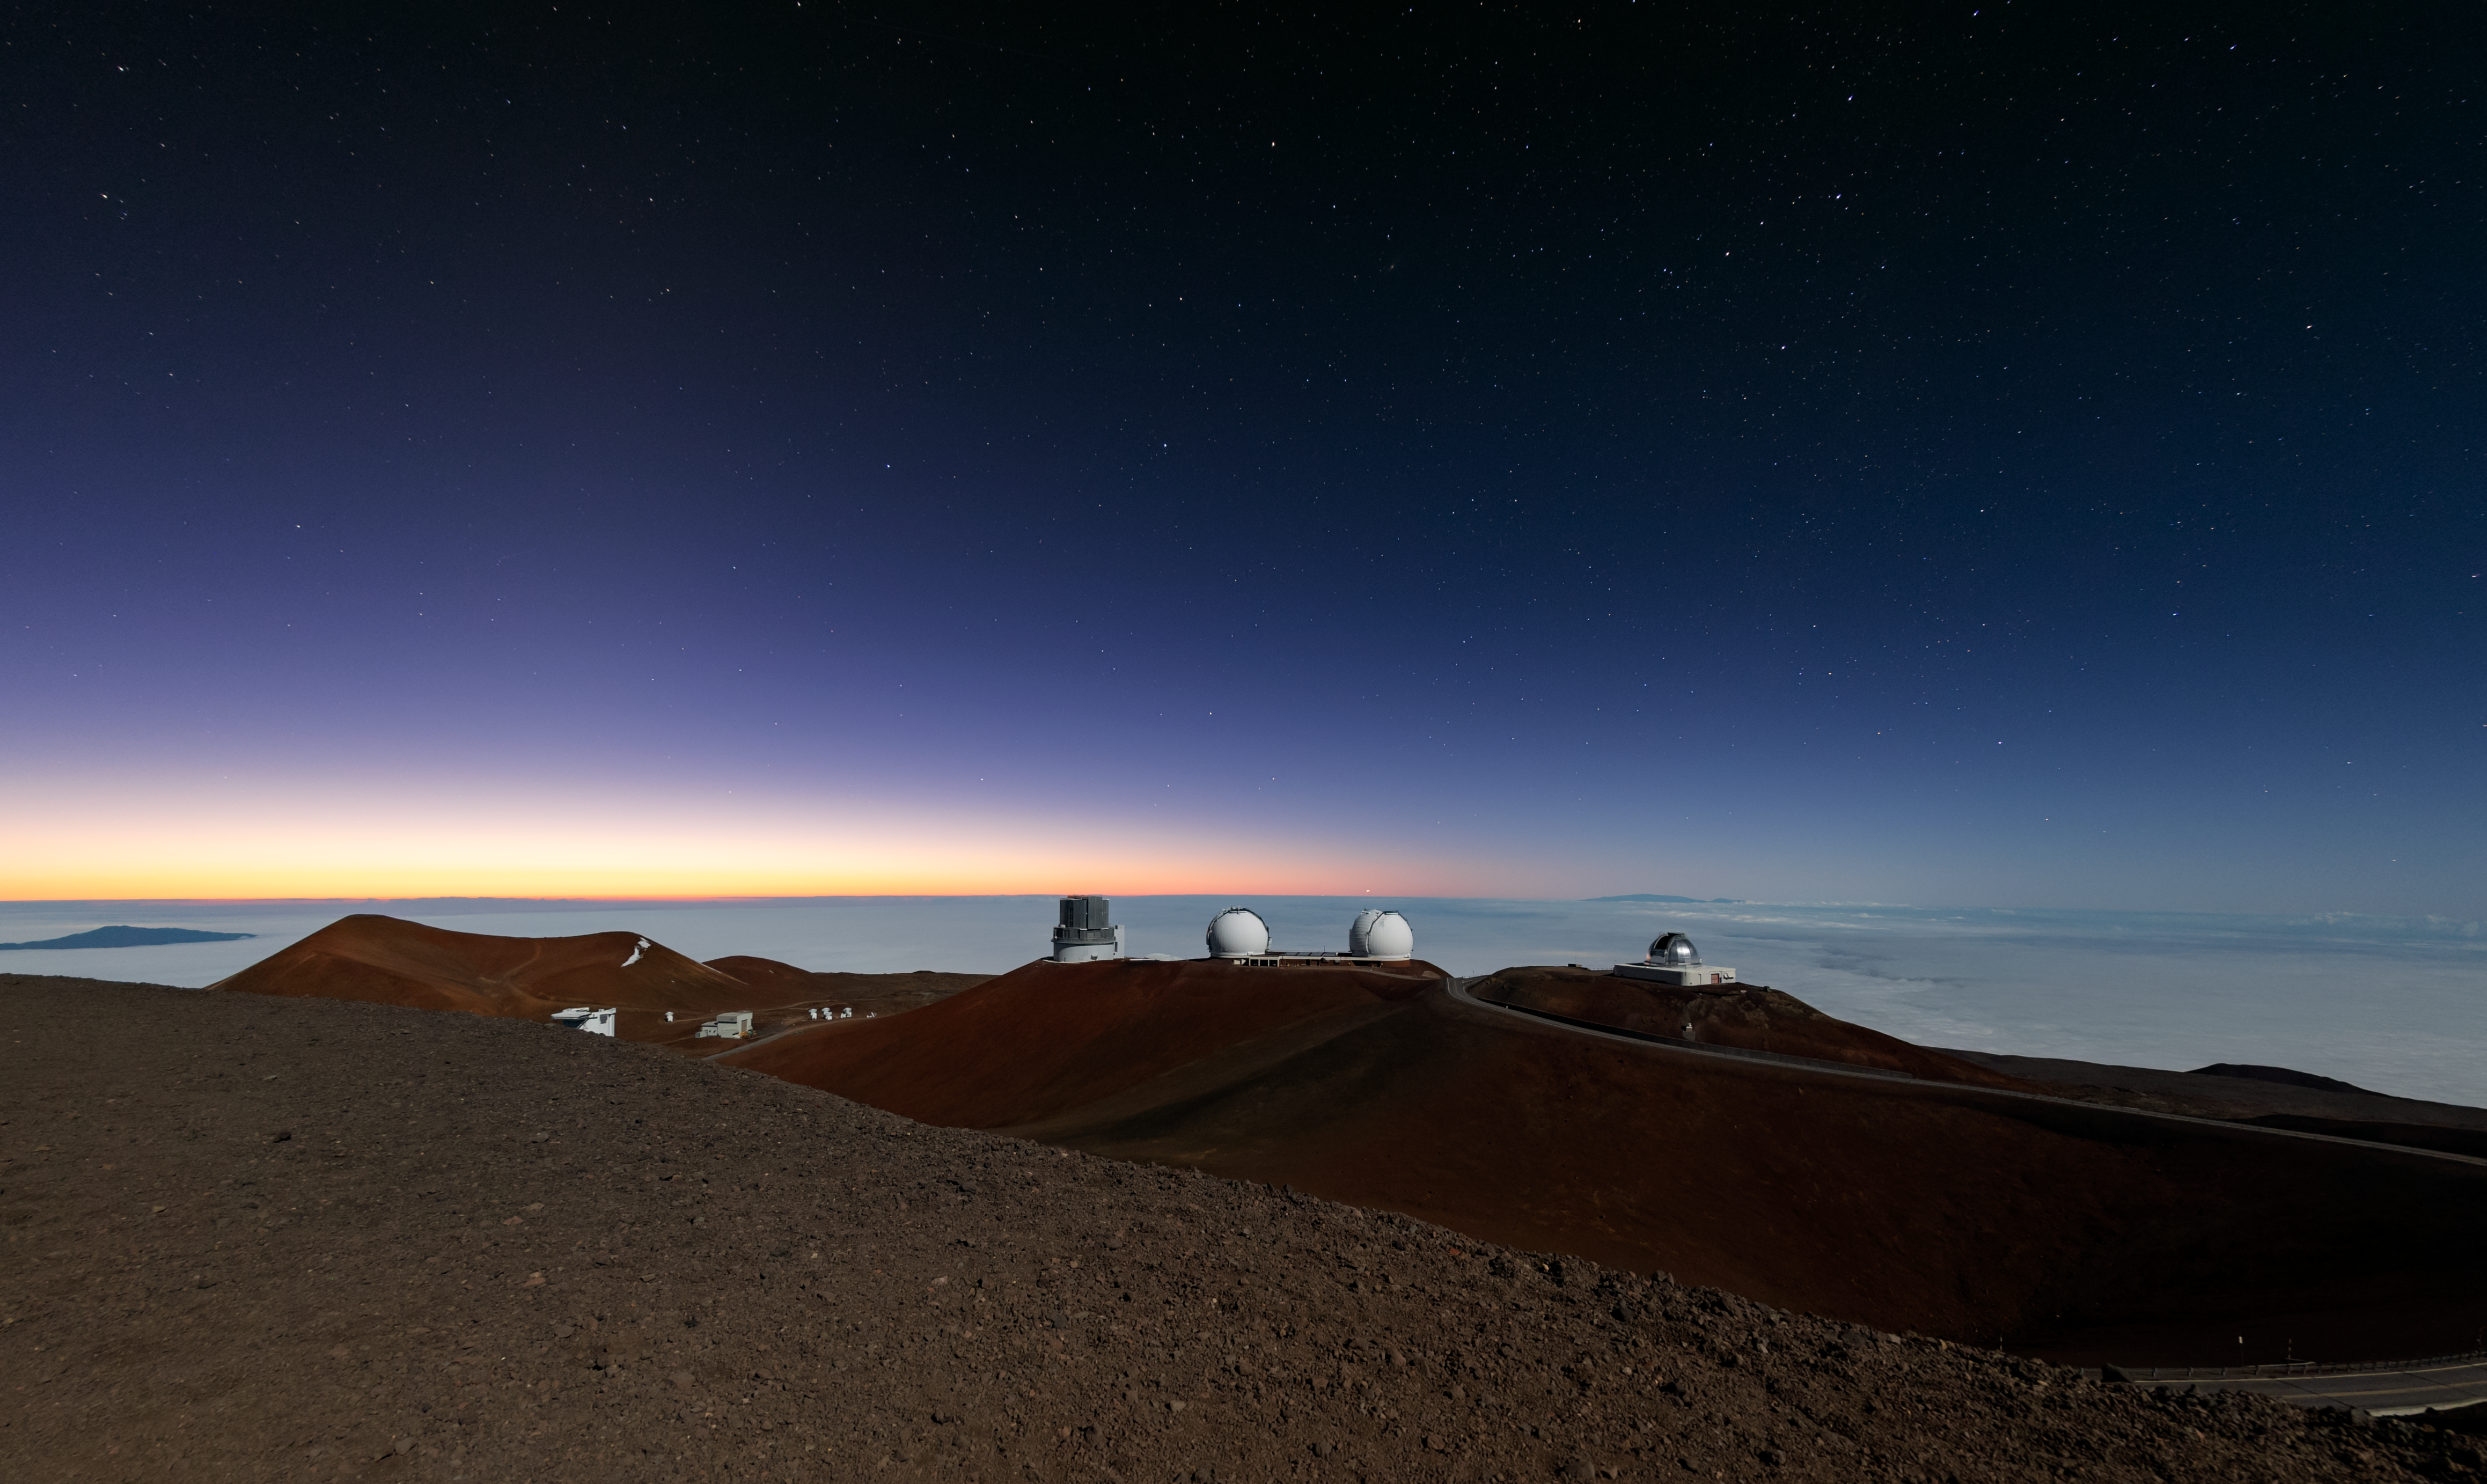

Various observatories on Maunakea

Various observatories on Maunakea including Subaru, Keck, and the NASA Infrared Telescope Facility (IRTF).

Credit: NOIRLab/NSF/AURA/T. Matsopoulos